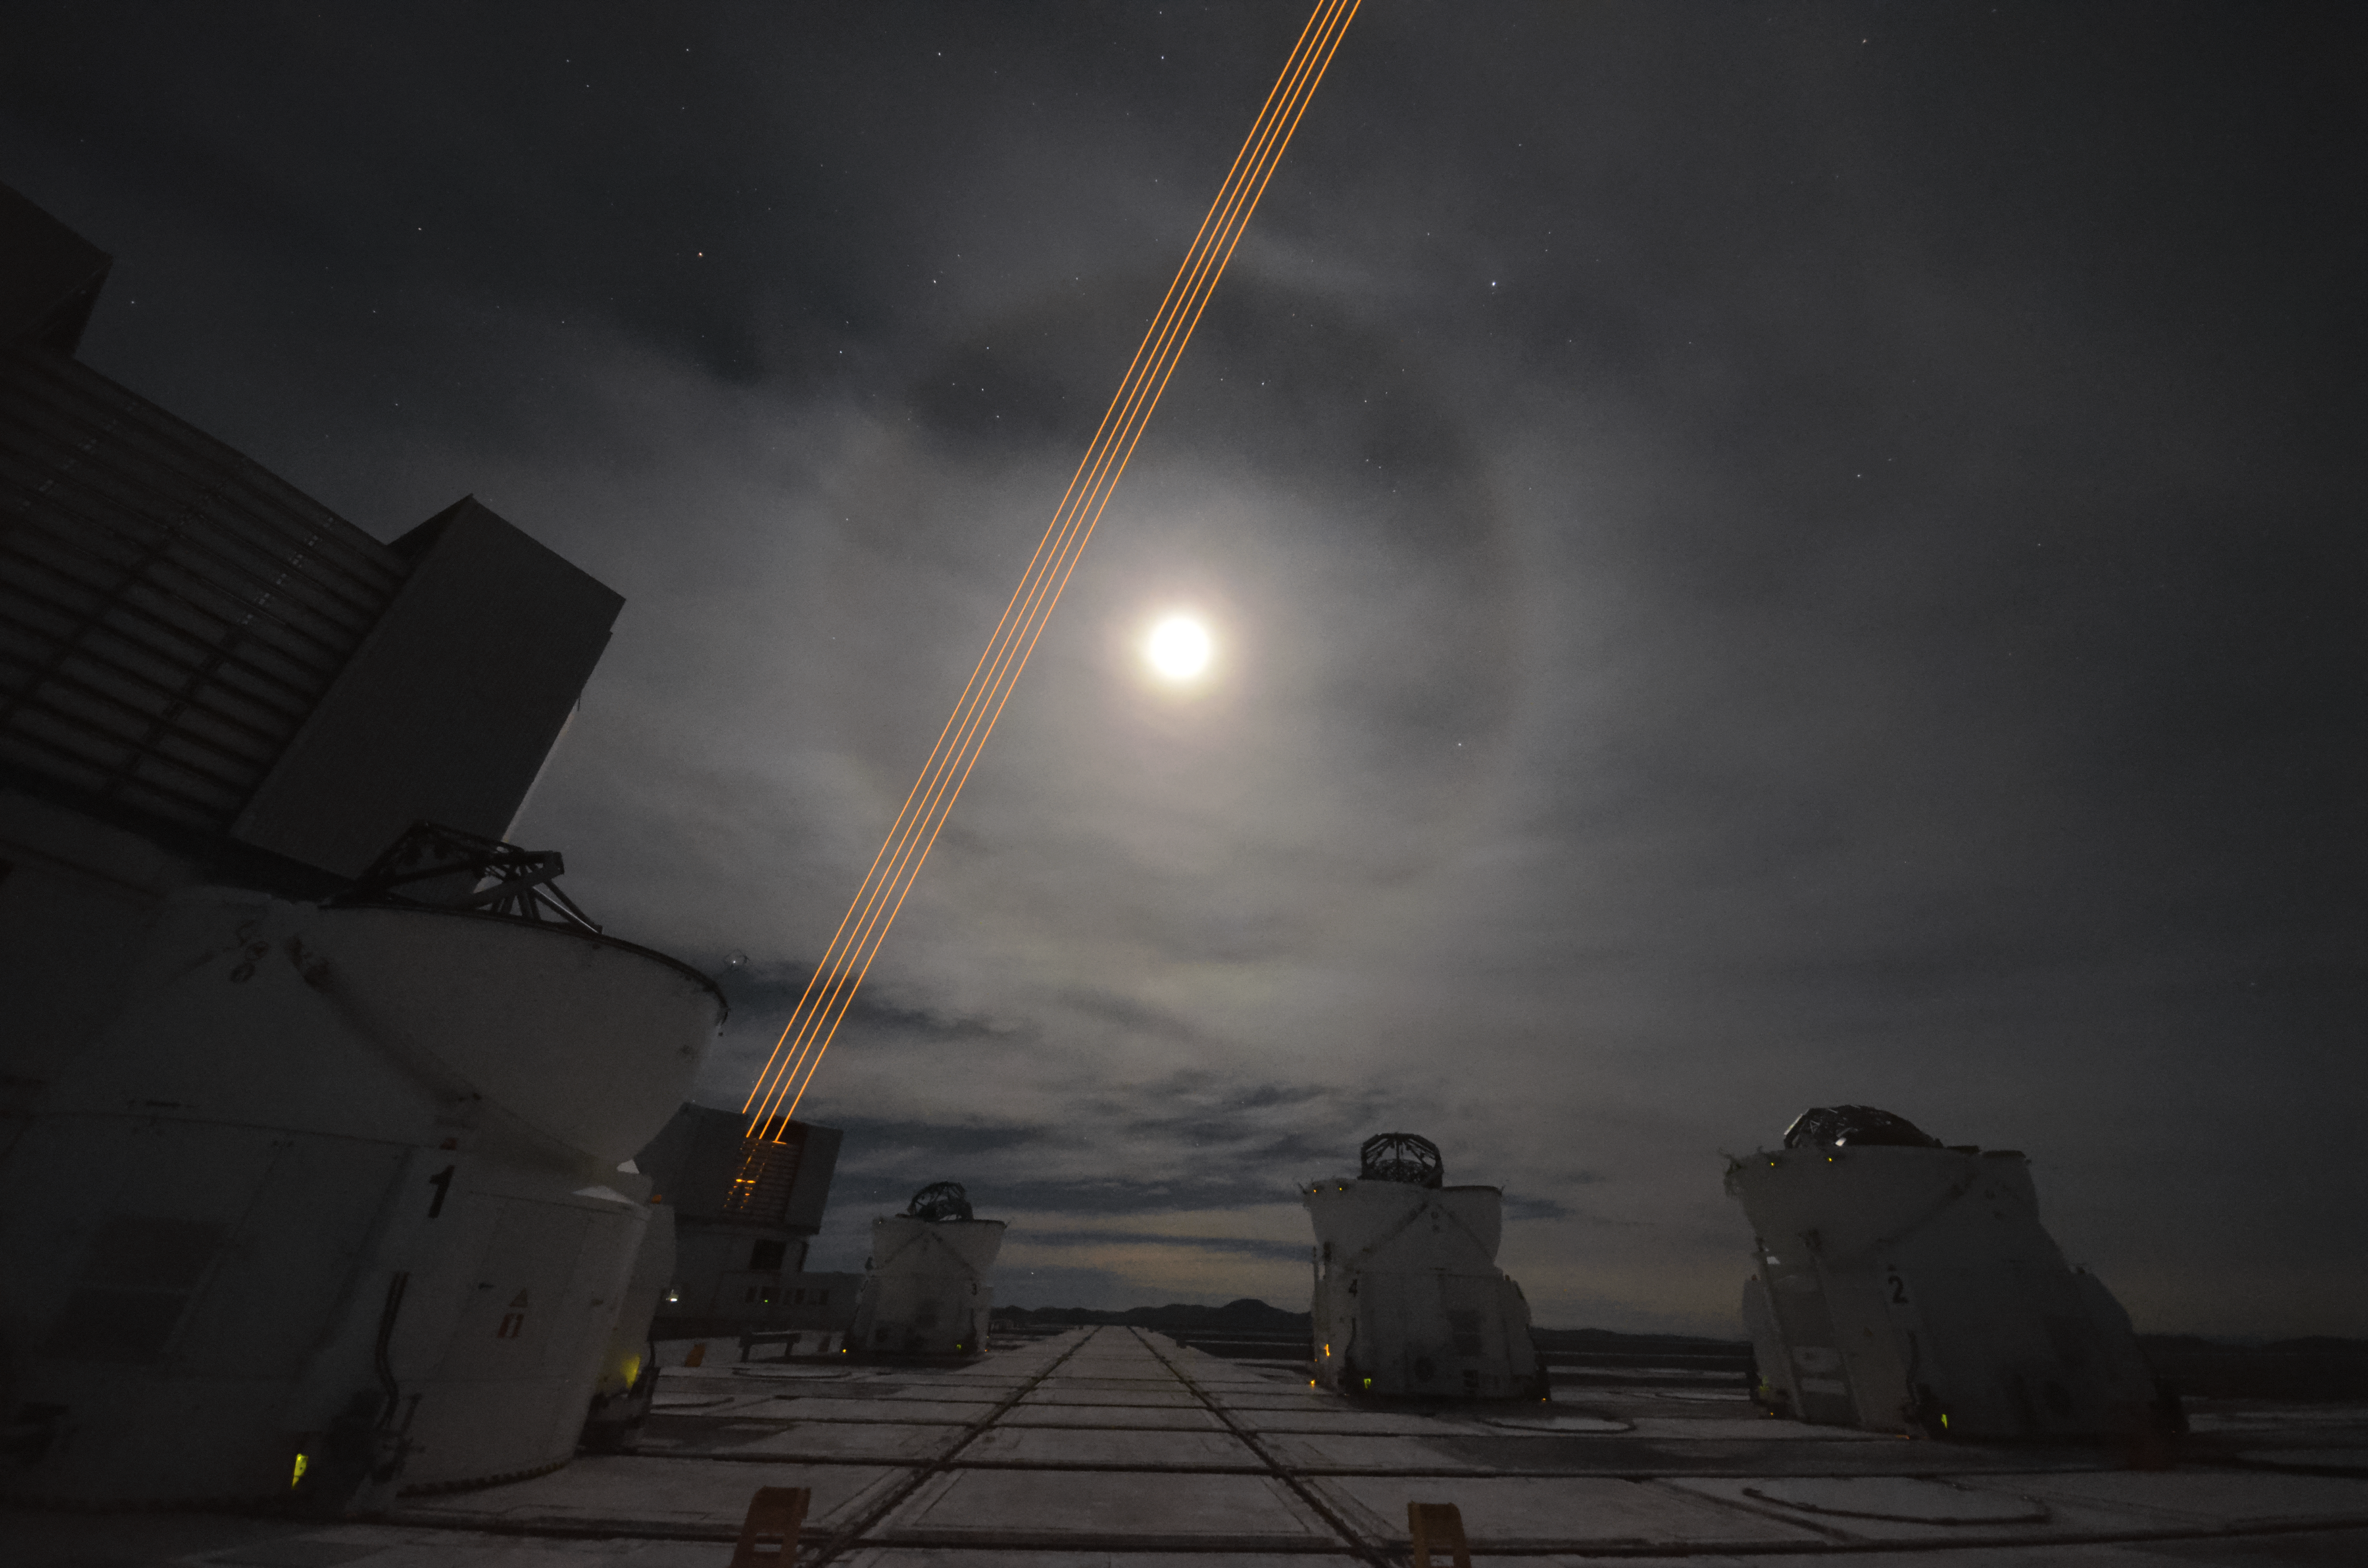

The Very Large Telescope's 4 Laser Guide Star Facility

ESO's Very Large Telescope (VLT) consists of an array of four telescopes, each with a main mirror of 8.2 metres diameter, and several smaller telescopes dedicated to interferometry. The large telescopes can observe together or individually. The VLT's laser guide star can clearly be seen in this image; the telescope uses this laser to adapt its optics to account for turbulence in the atmosphere of the Earth, thus producing a clearer image. Here is a very rare moment when the night sky is fully covered by a thin layer of Cirrostratus clouds, and a lunar halo is seen over Cerro Paranal.

Credit: F. Millour/ESO